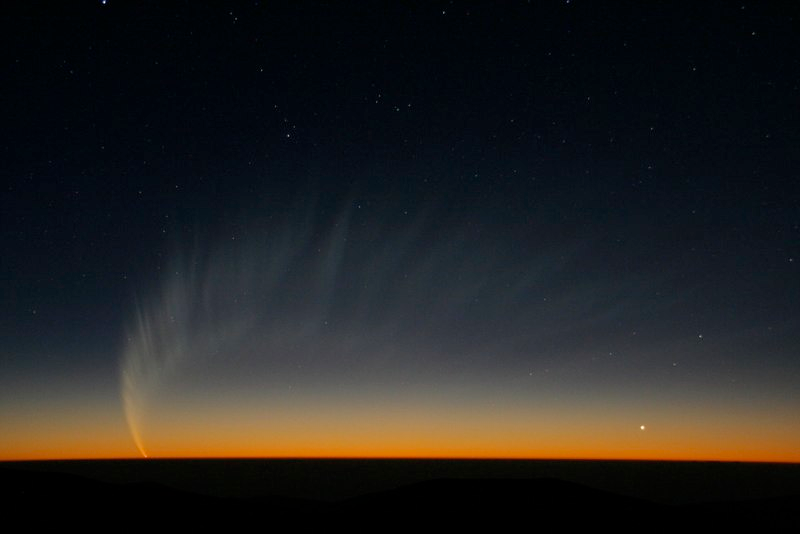

Comet McNaught

Images collected by ESO staff of the very bright comet McNaught that was visible in Europe early January 2007 and is presently visible from the Southern Hemisphere.

Credit: ESO